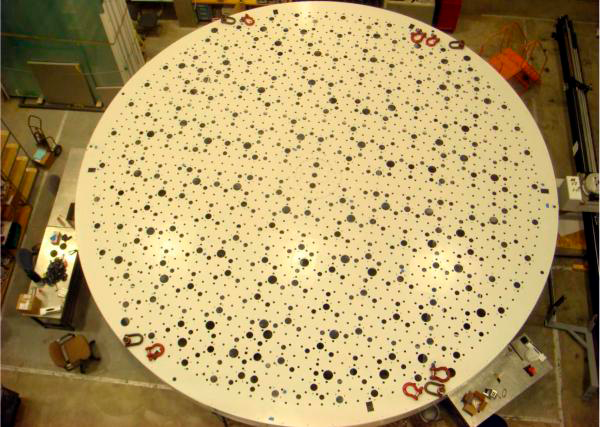

Polishing Cell

The steel polishing cell to support the M1M3 mirror blank during the upcoming front surface optical processing is delivered to SOML in the Integration Lab.

Credit: The steel polishing cell to support the M1M3 mirror blank during the upcoming front surface optical processing is delivered to SOML in the Integration Lab.